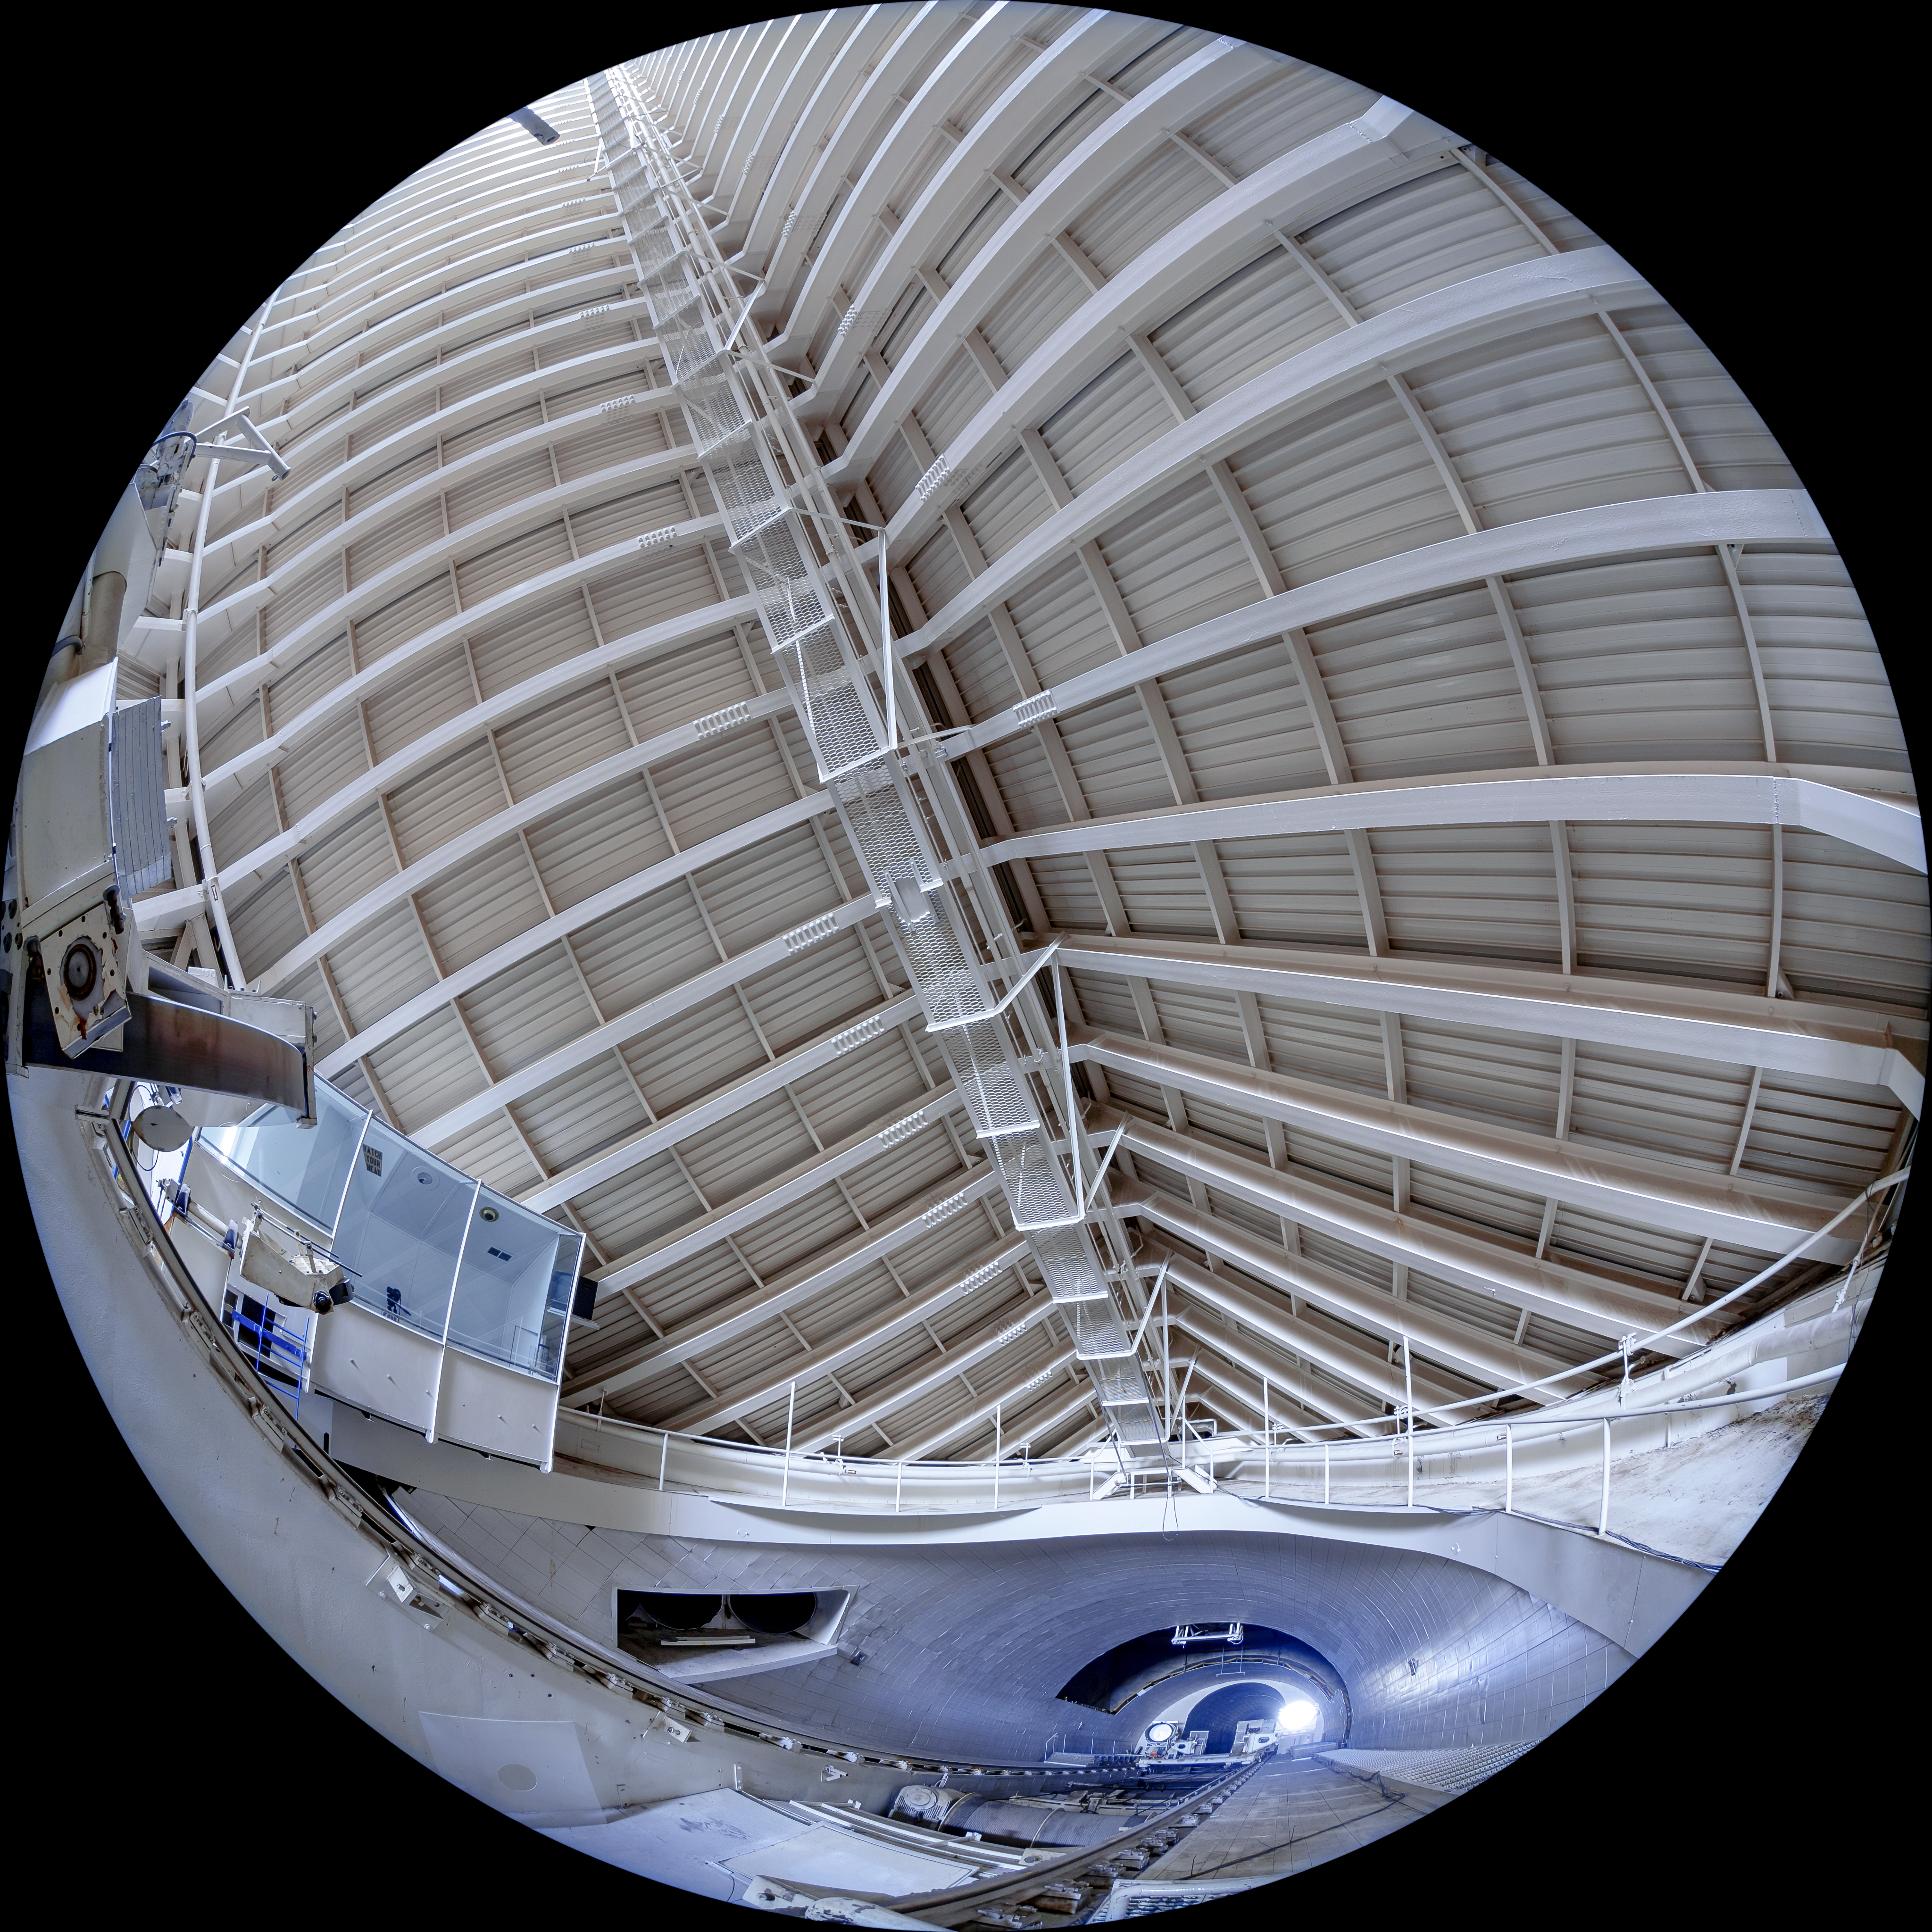

McMath-Pierce Solar Telescope Interior

The interior of the shaft leading down to the primary mirrors of the McMath-Pierce Solar Telescope located at Kitt Peak National Observatory (KPNO), a Program of NSF NOIRLab.

Credit: KPNO/NOIRLab/NSF/AURA/T. Matsopoulos